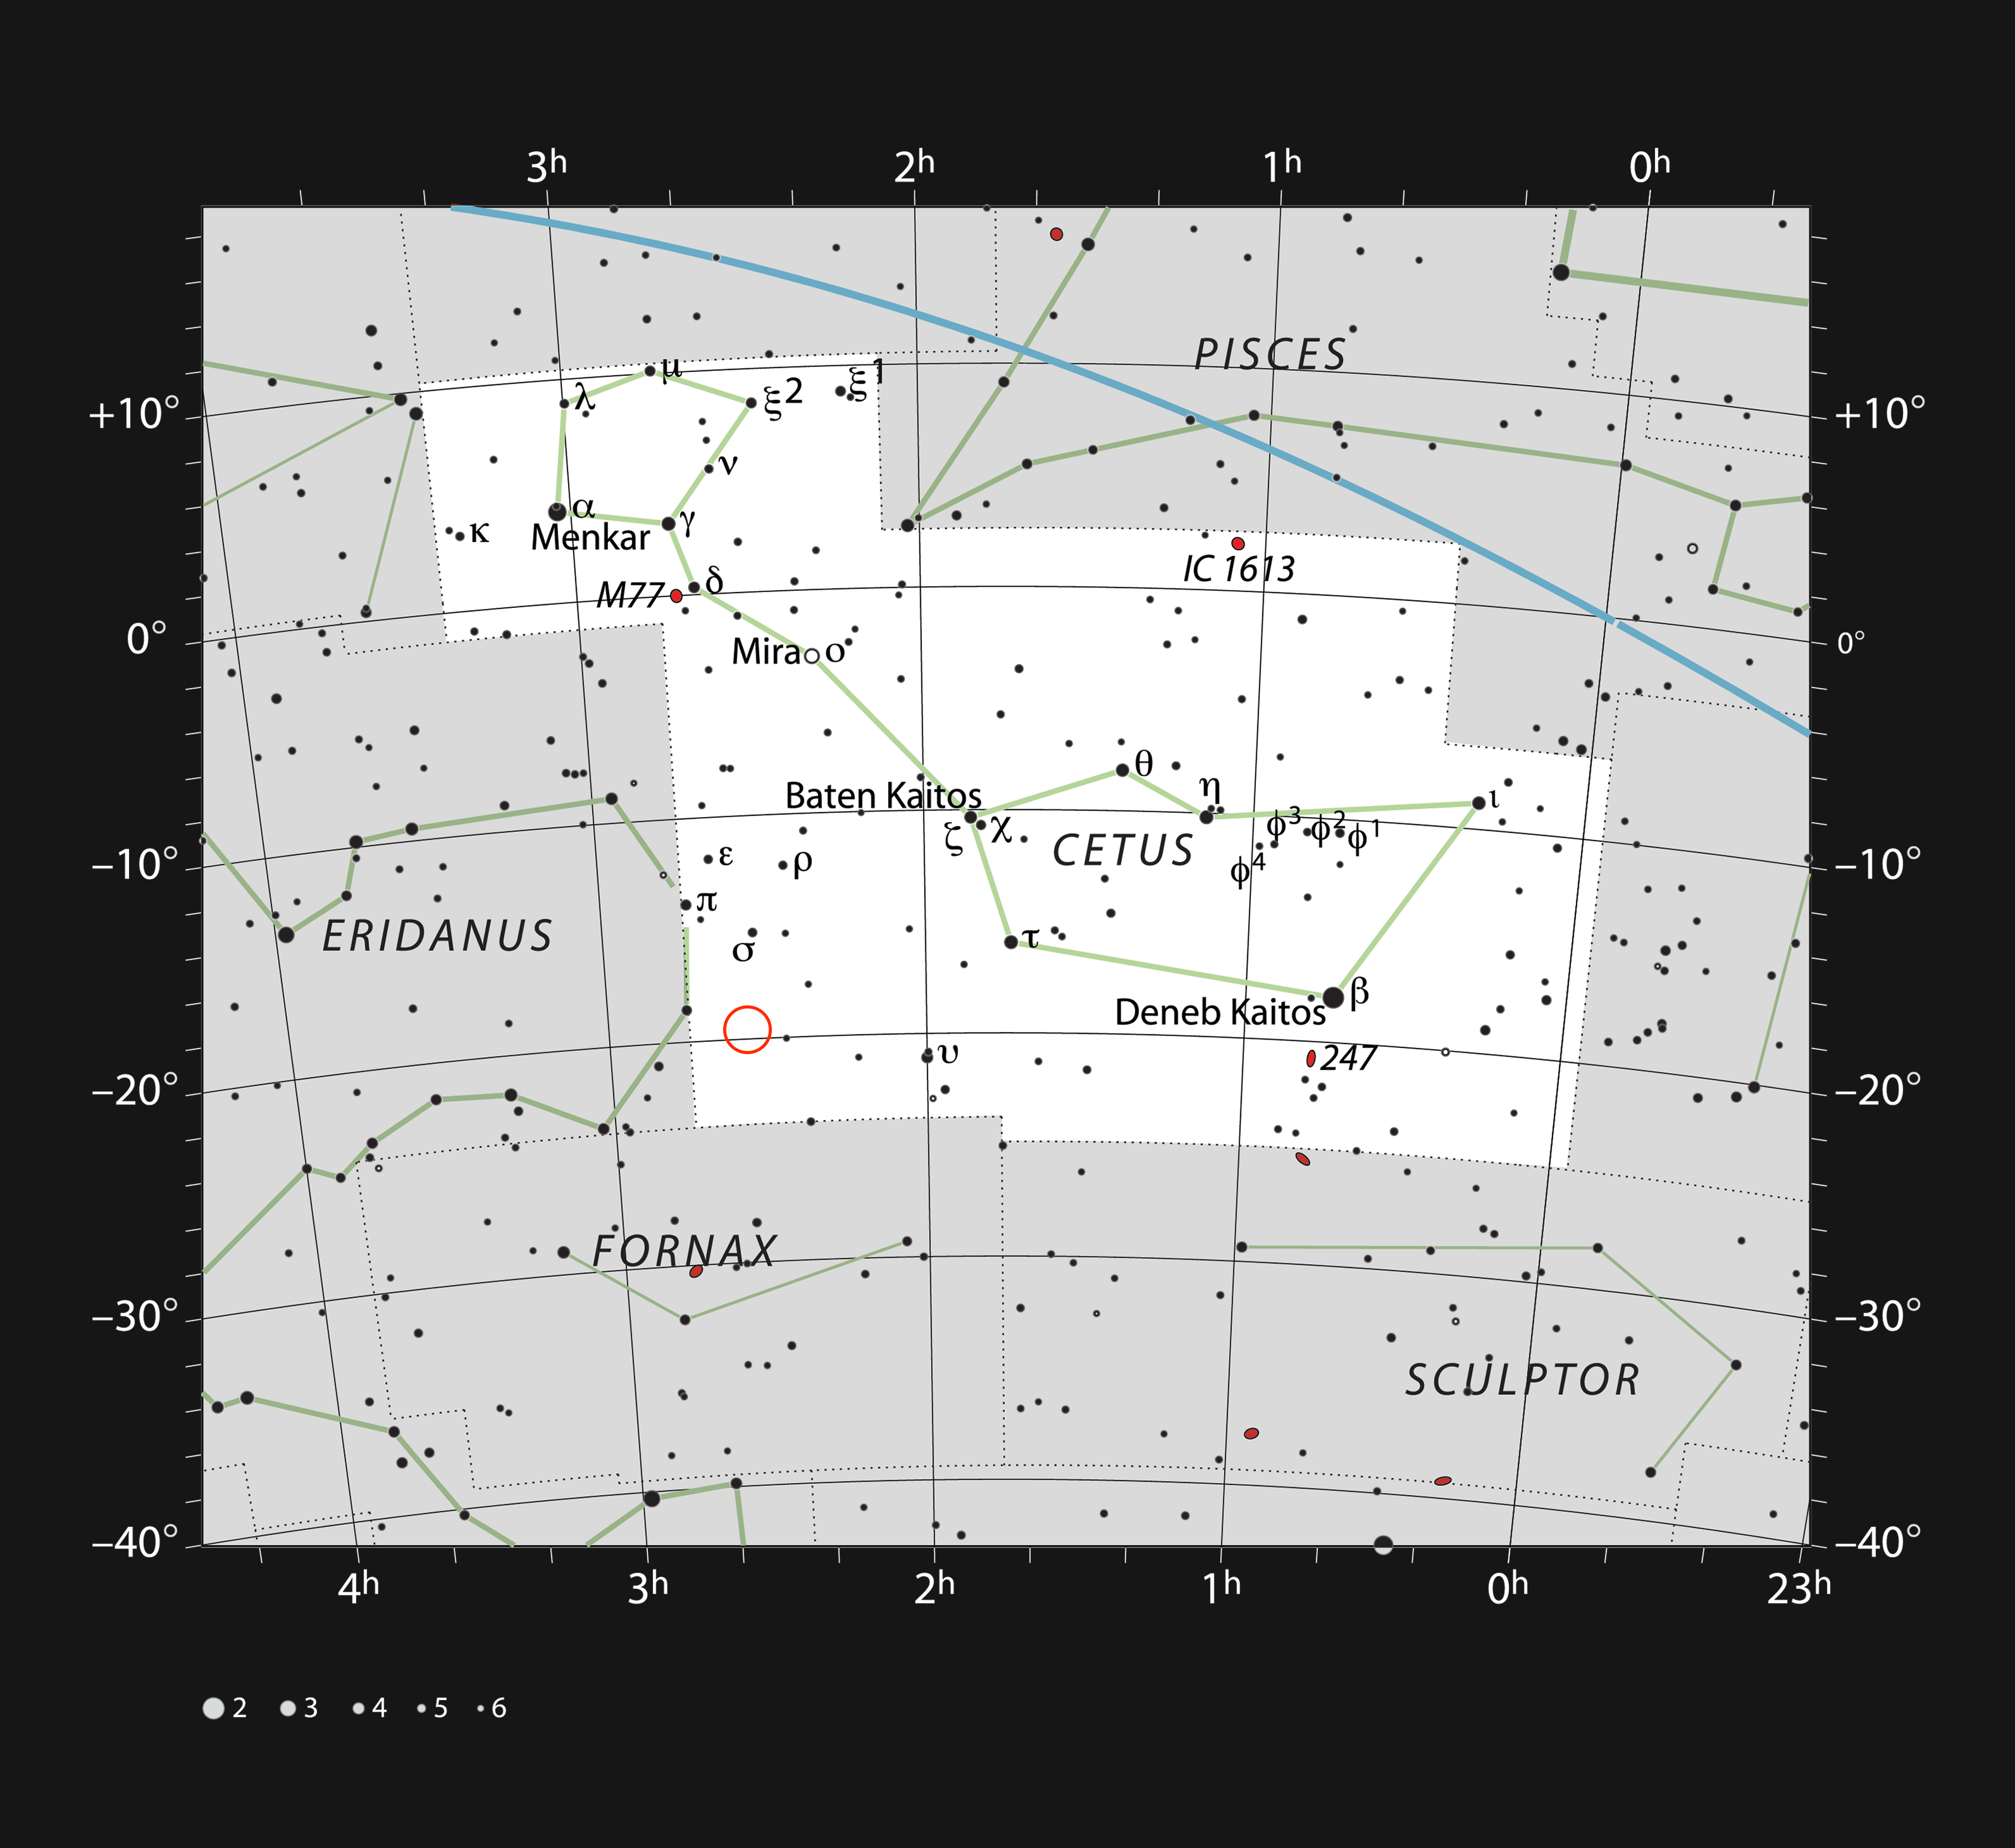

The star HIP 11915 in the constellation of Cetus

This chart shows most of the naked eye stars visible in the large but faint constellation of Cetus (The Whale). The location of the star HIP 11915 is marked with a red circle. It is too faint to be seen without optical aid, but can be picked up with binoculars. A Brazilian-led team has found that this solar twin star is orbited by a planet similar in mass and orbit to Jupiter in our own Solar System.

Credit: ESO/IAU and Sky & Telescope